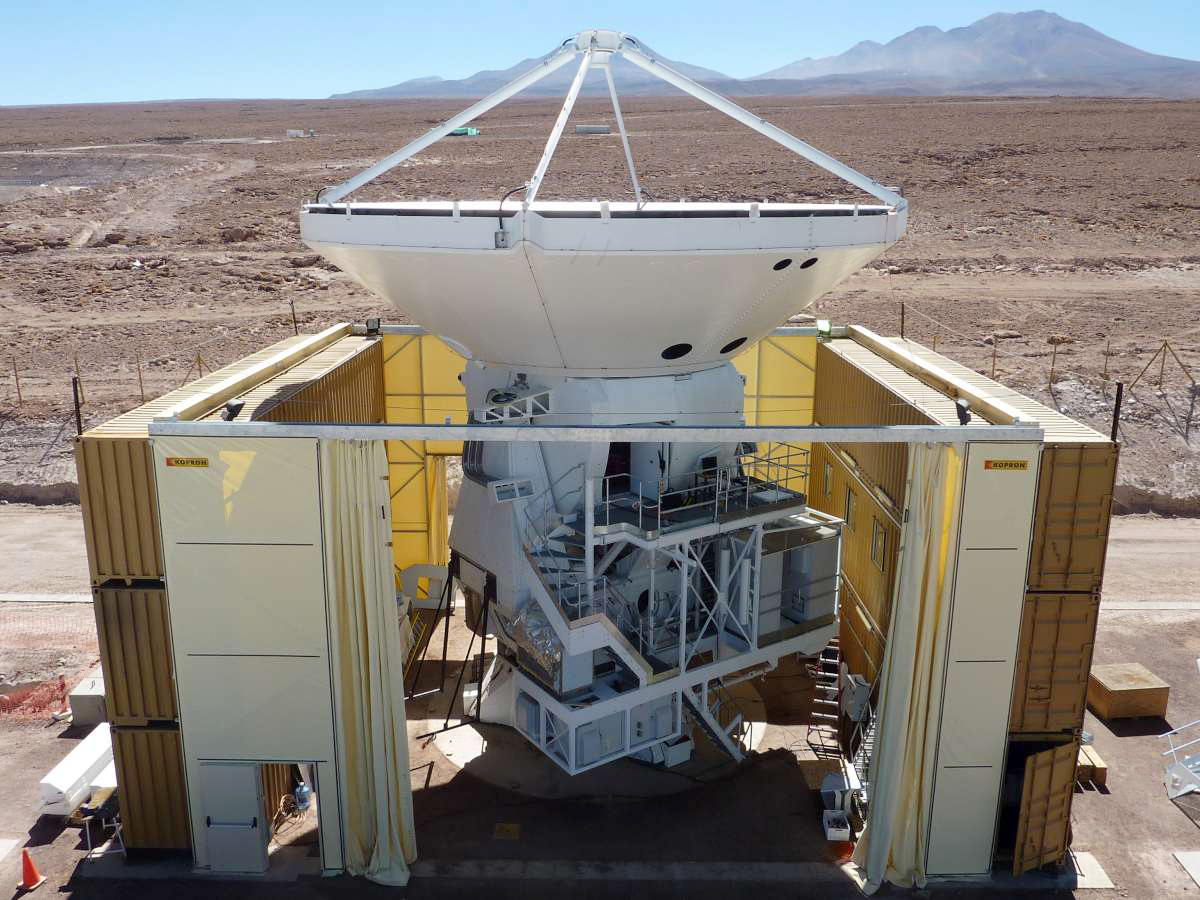

The first European antenna

The first European antenna at the ALMA OSF, after the installation of the main reflector, in March 2010. The ALMA Operations Support Facility (OSF) is located at 2900 m altitude on the road to the Chajnantor plateau. With its revolutionary design, composed initially of 66 high precision antennas, ALMA is the most powerful submillimetre-wavelength radio telescope in the world. The ALMA Project is a truly global partnership between the scientific communities of East Asia, Europe and North America with Chile. ESO is the European partner in ALMA.

Credit: ALMA (ESO/NAOJ/NRAO)/S. Stanghellini (ESO)